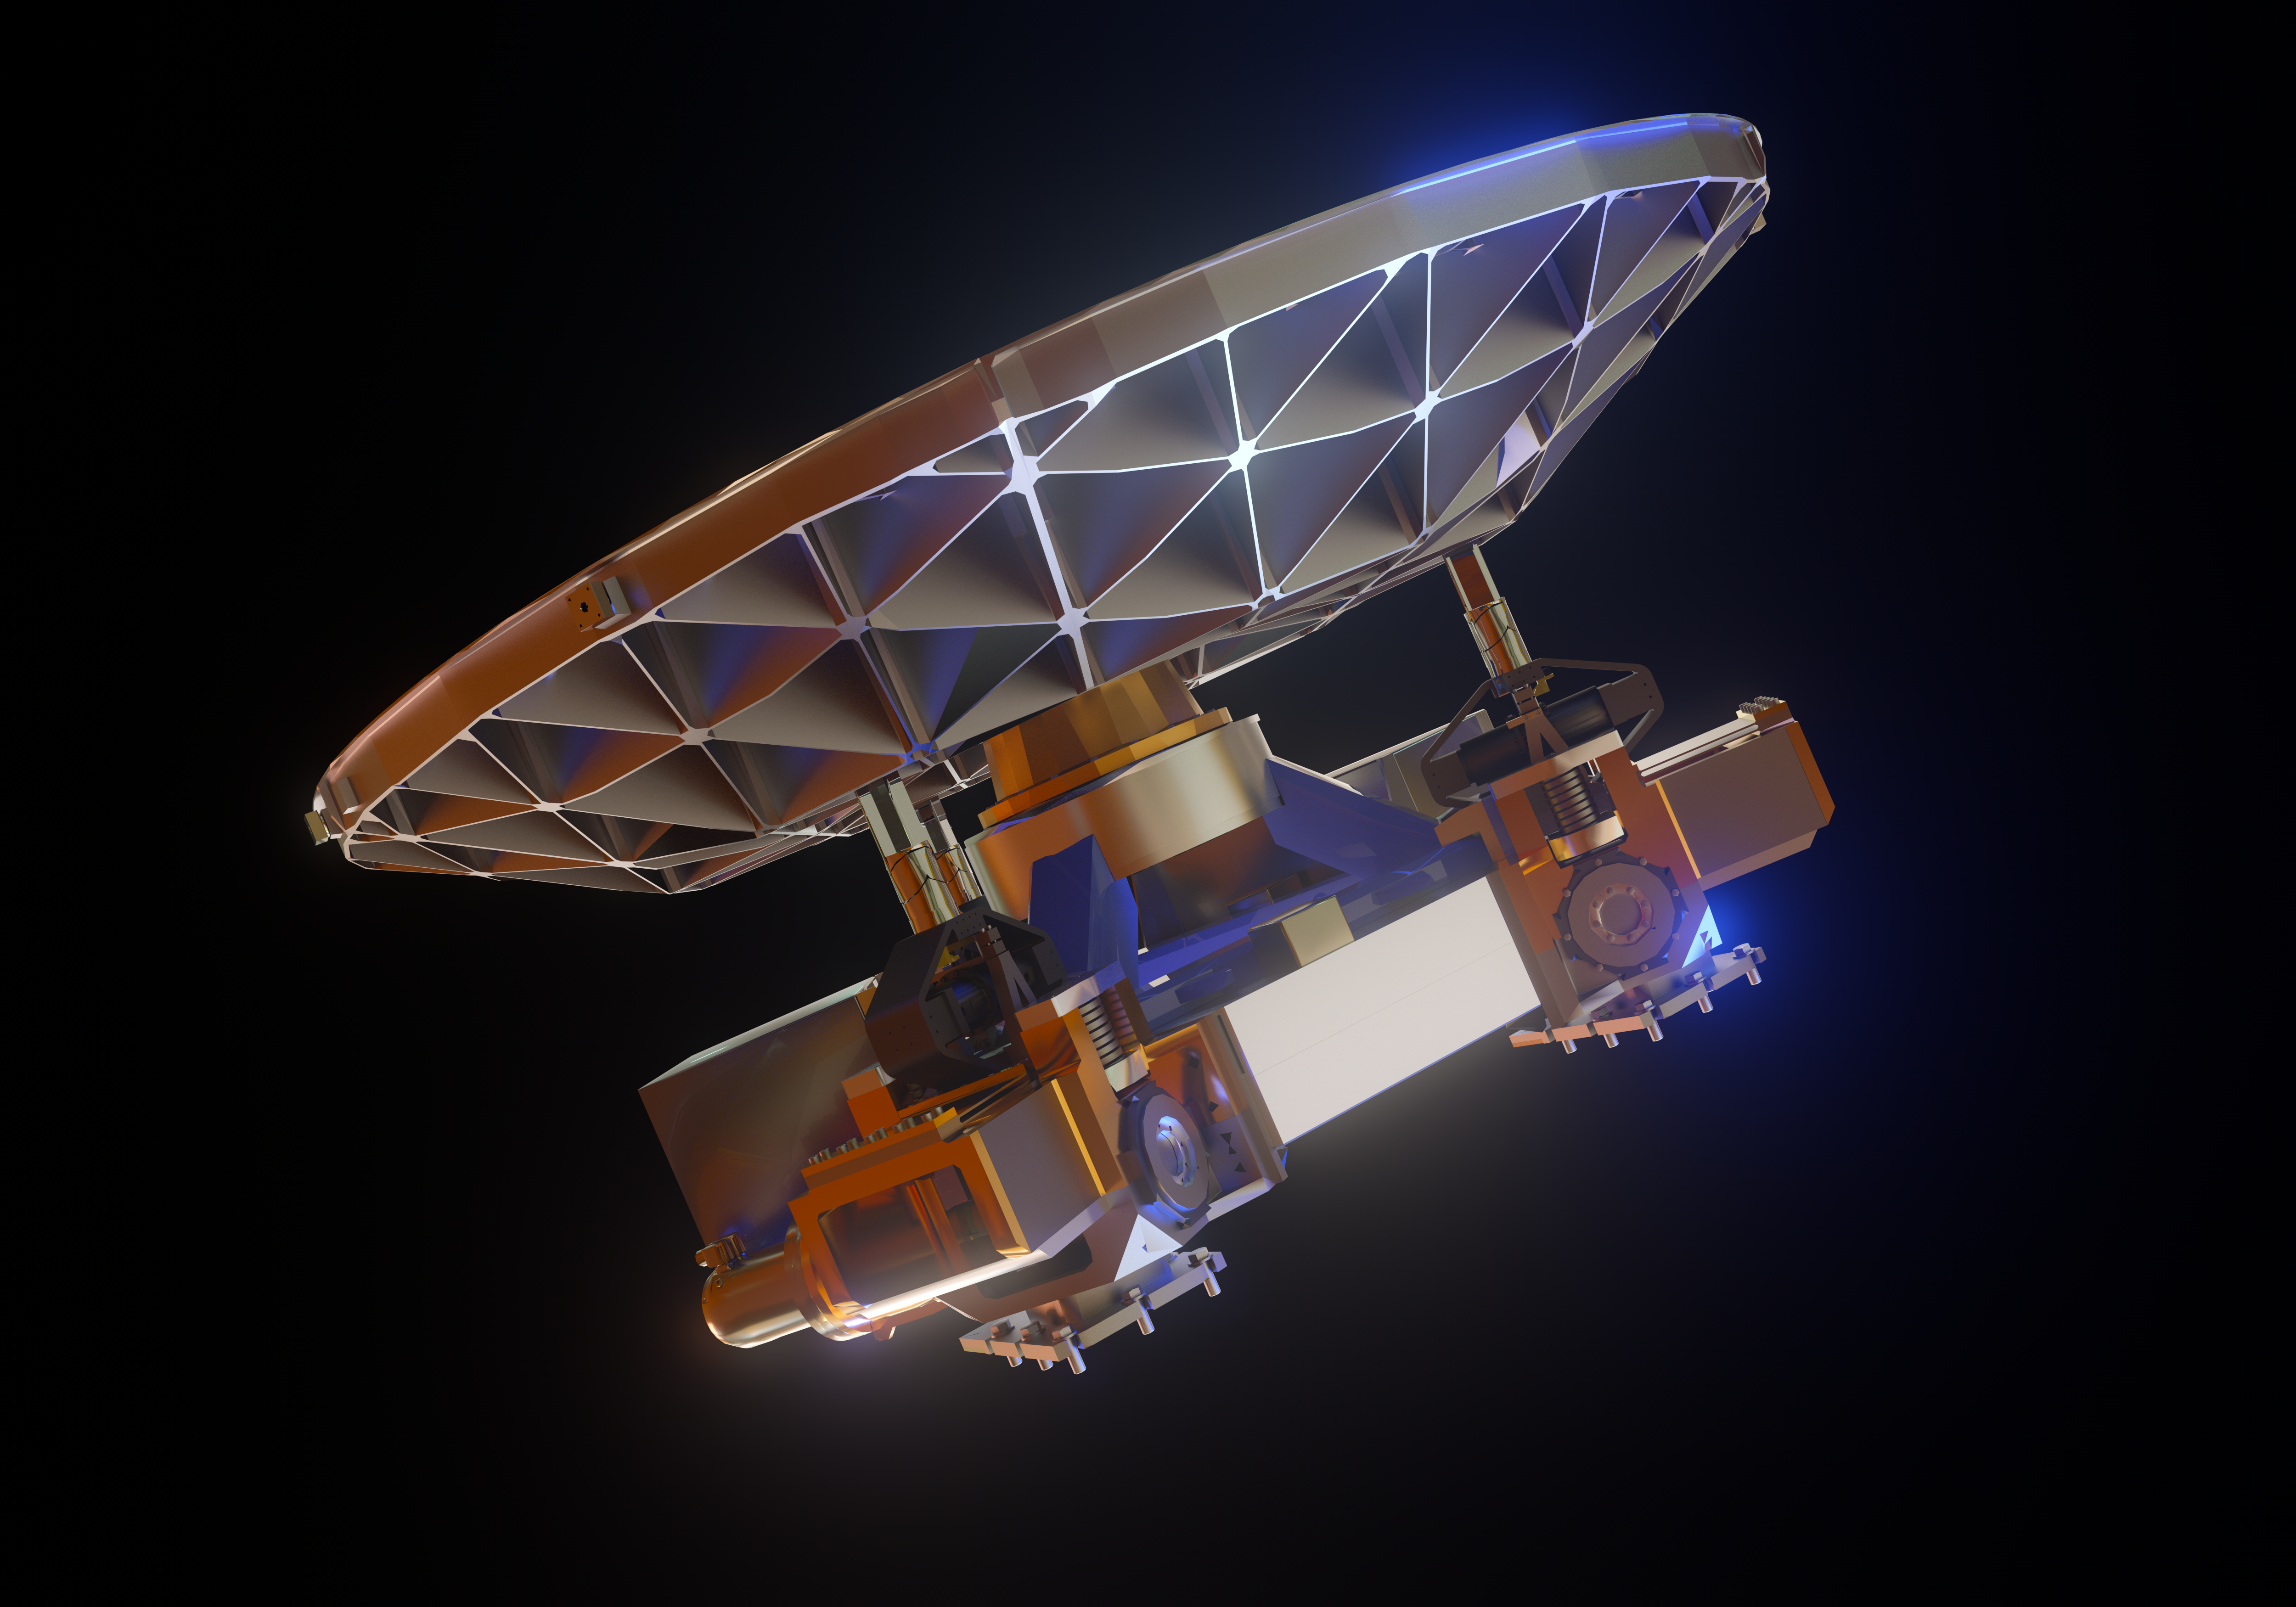

ELT M5 mirror (artist's impression)

The Extremely Large Telescope (ELT) will contain a total of five mirrors, the smallest of them being M5 — seen in this image.

Despite being the smallest mirror in the ELT, measuring 2.7 by 2.2 metres, it will be the largest tip-tilt mirror in the world.

Credit: ESO